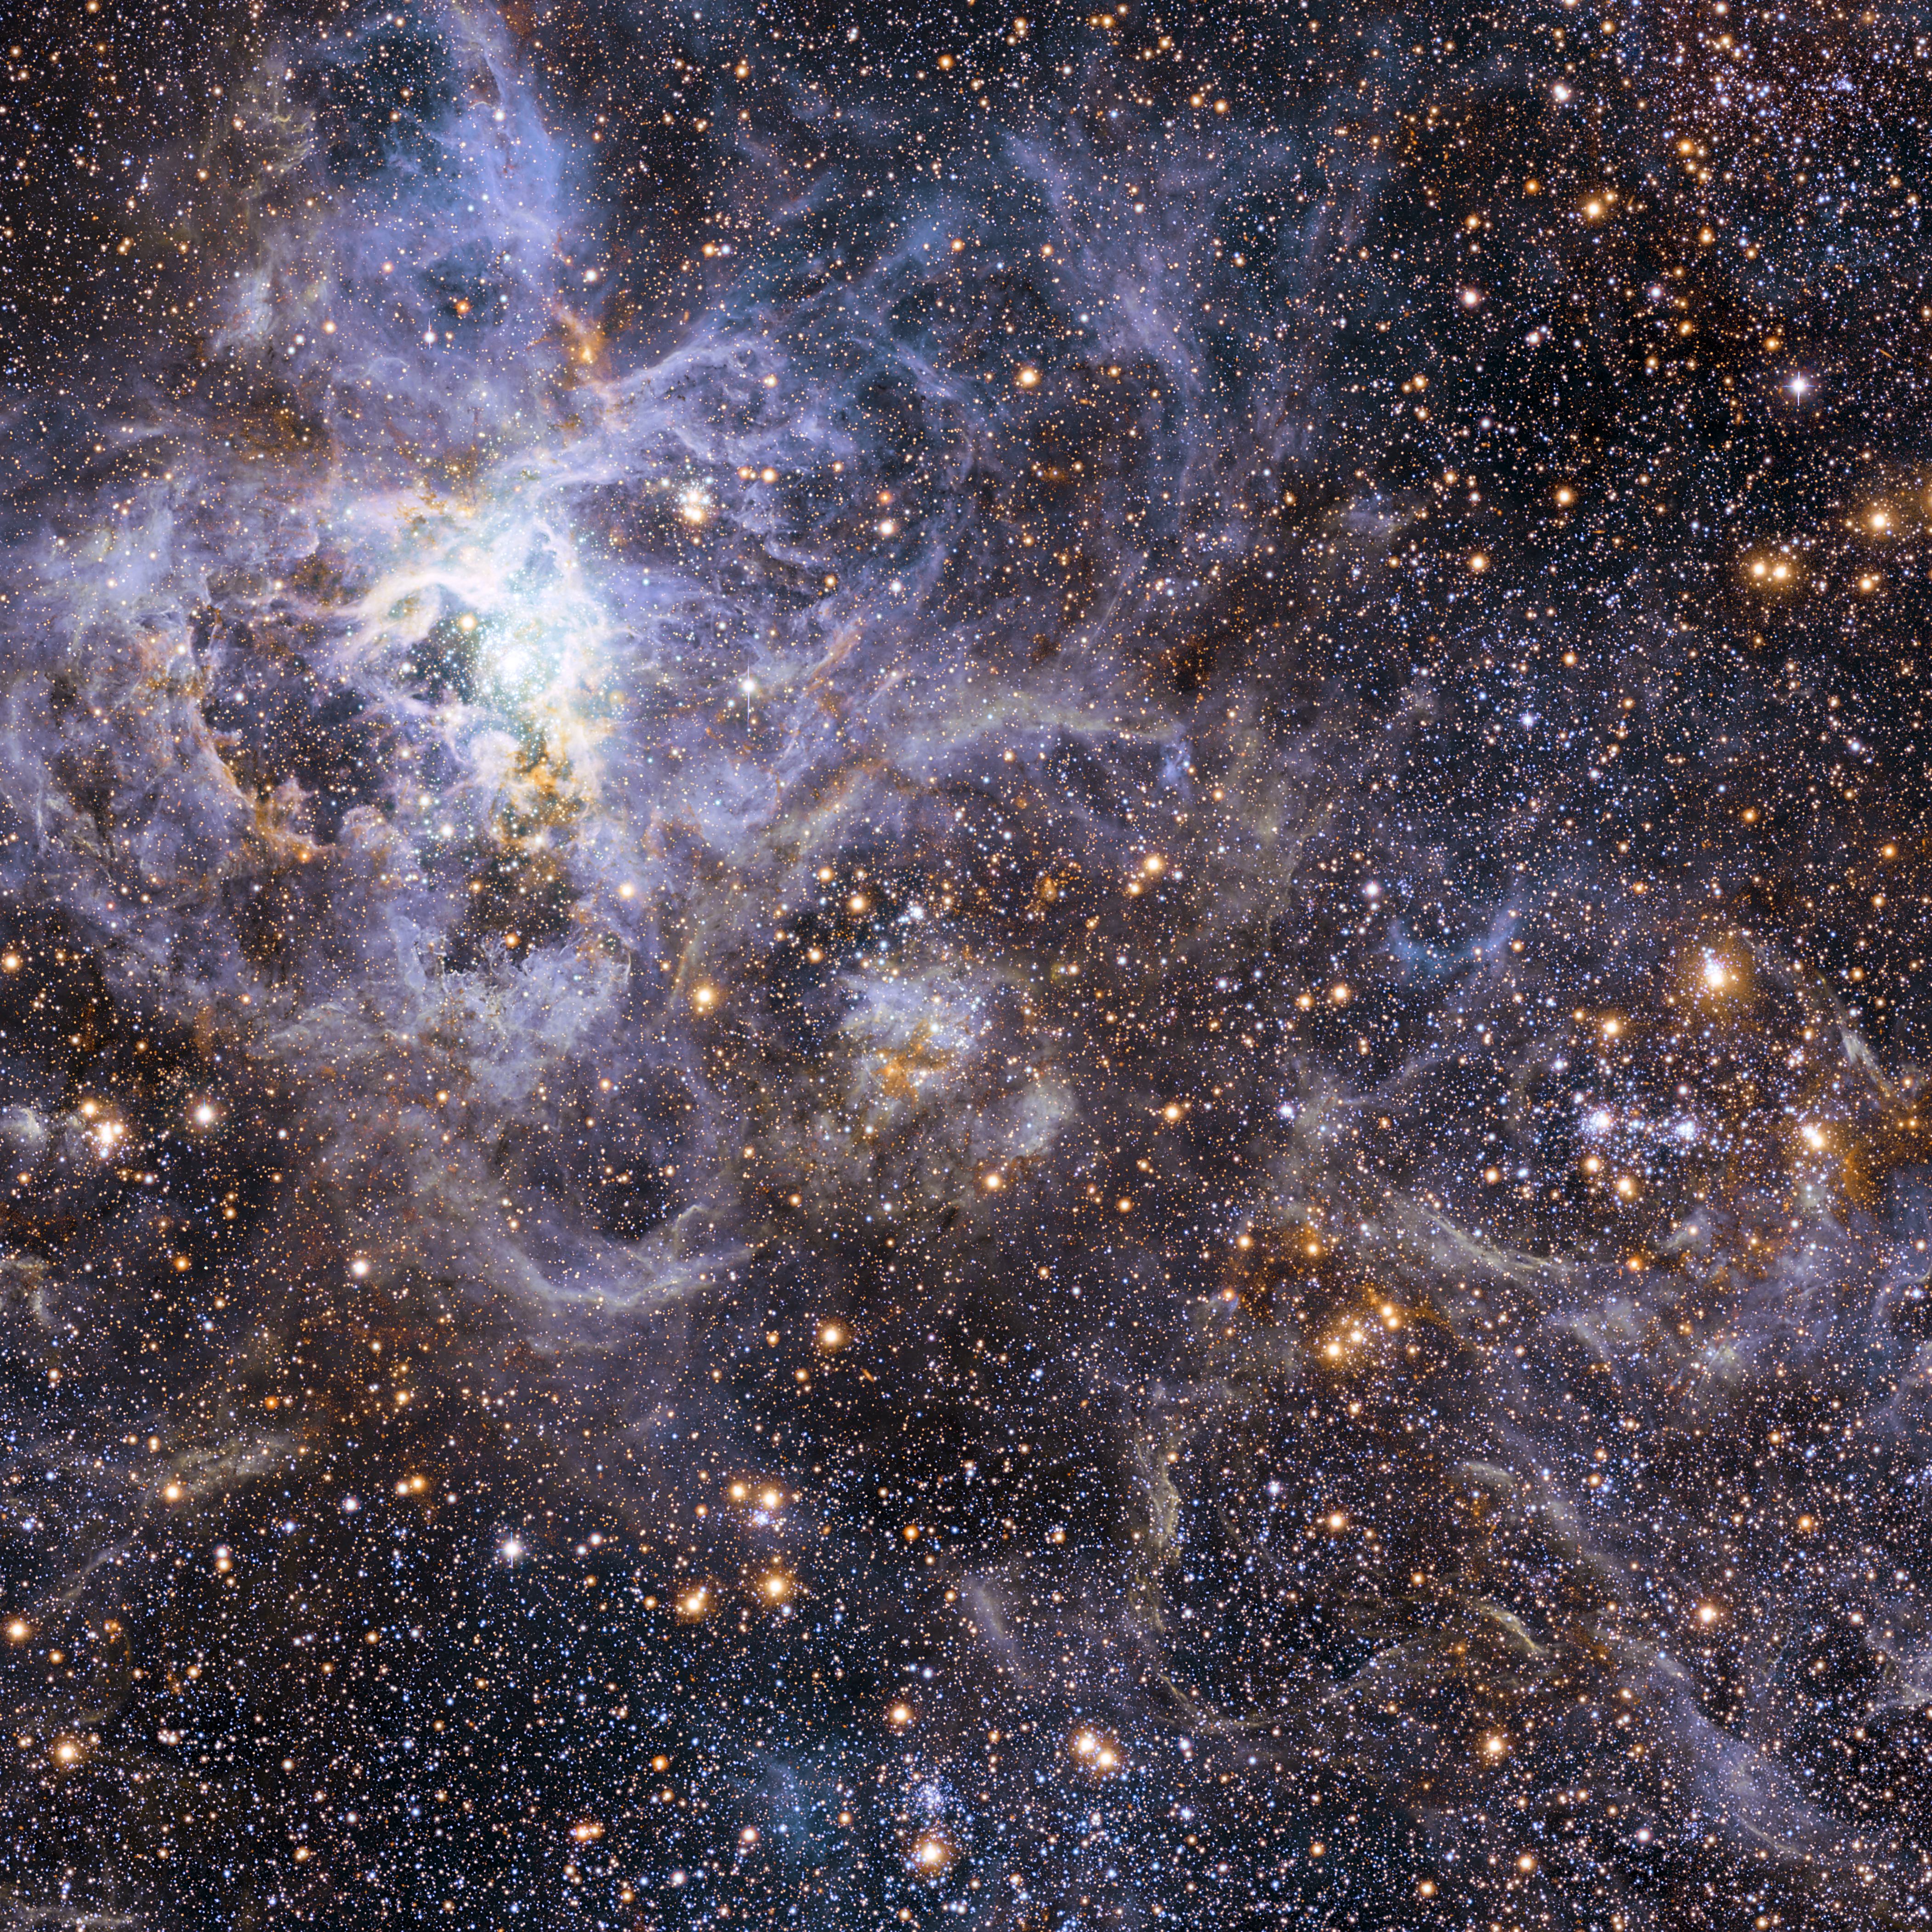

Wide-field view of the sky around VFTS 102: the fastest rotating massive star

This view shows part of the stellar nursery called the Tarantula Nebula in the Large Magellanic Cloud, a small neighbour of the Milky Way. At the centre lies the brilliant star VFTS 102 This view includes both visible-light and infrared images from the Wide Field Imager at the MPG/ESO 2.2-metre telescope at La Silla and the 4.1-metre infrared VISTA telescope at Paranal. VFTS 102 is the most rapidly rotating star ever found.

Credit: ESO